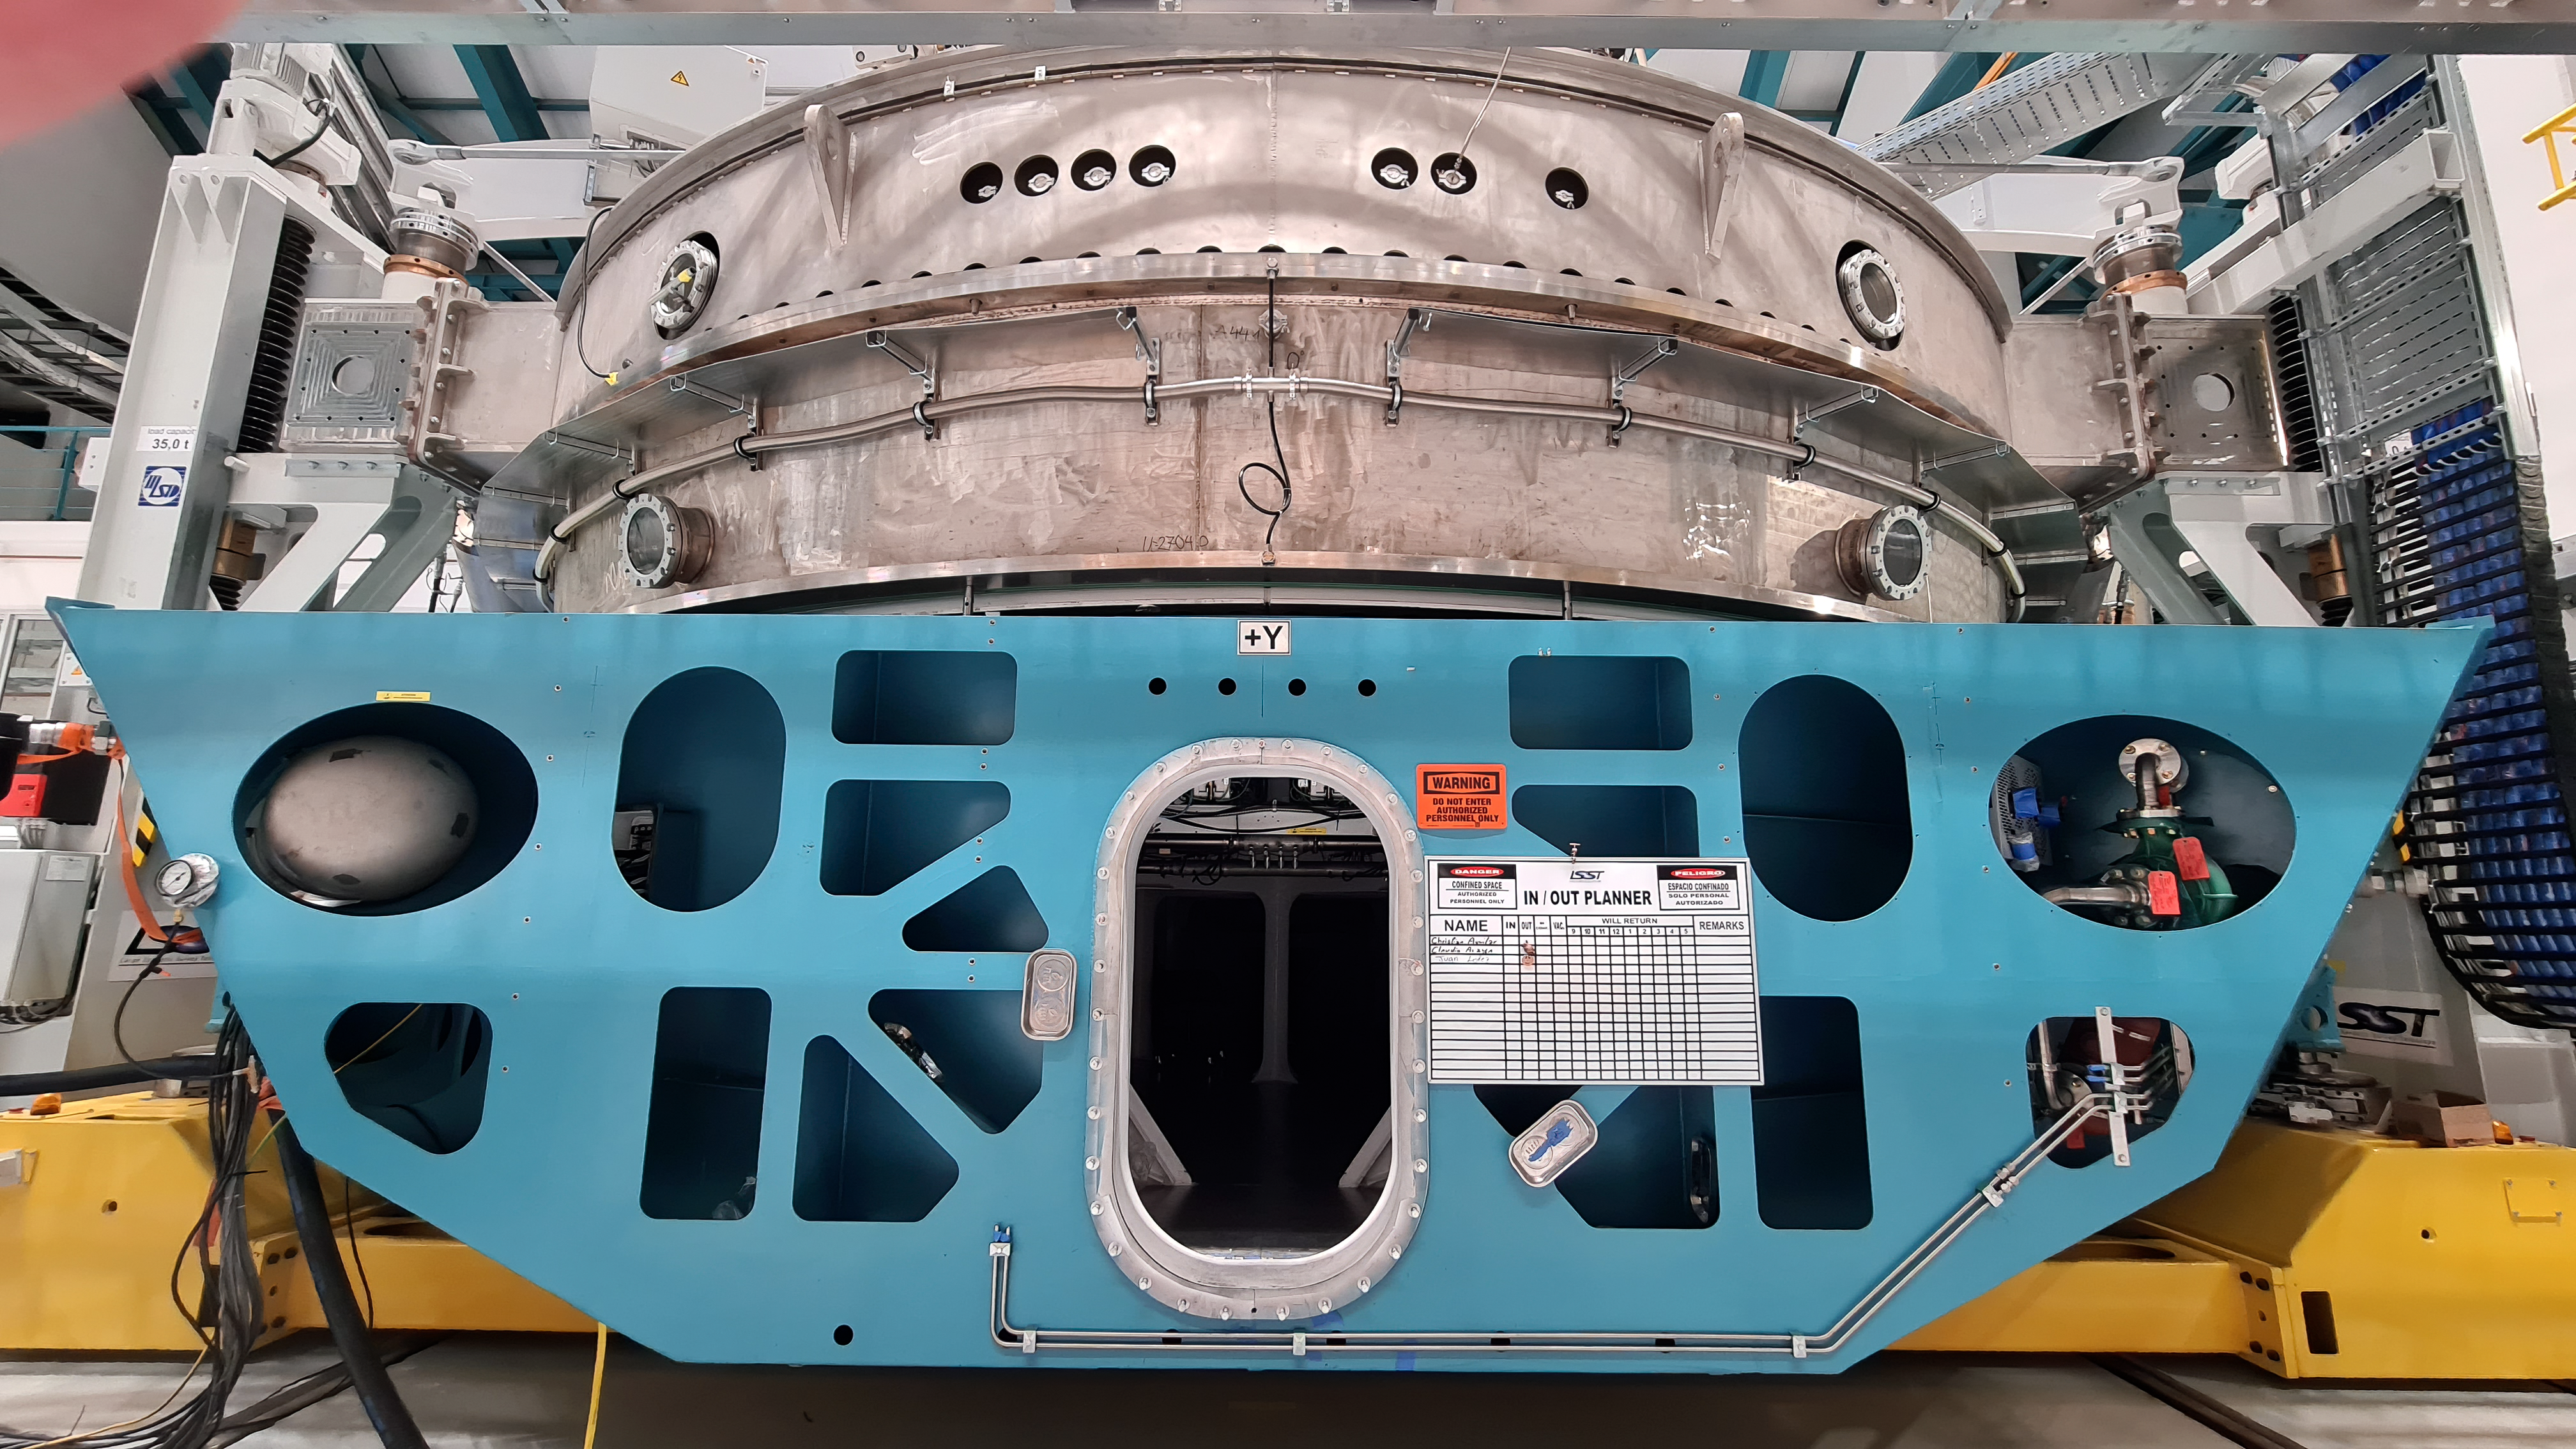

Vera C. Rubin Observatory 21 July 2020

An inspection of the summit 21 July 2020.

Credit: Rubin Obs/NSF/AURA